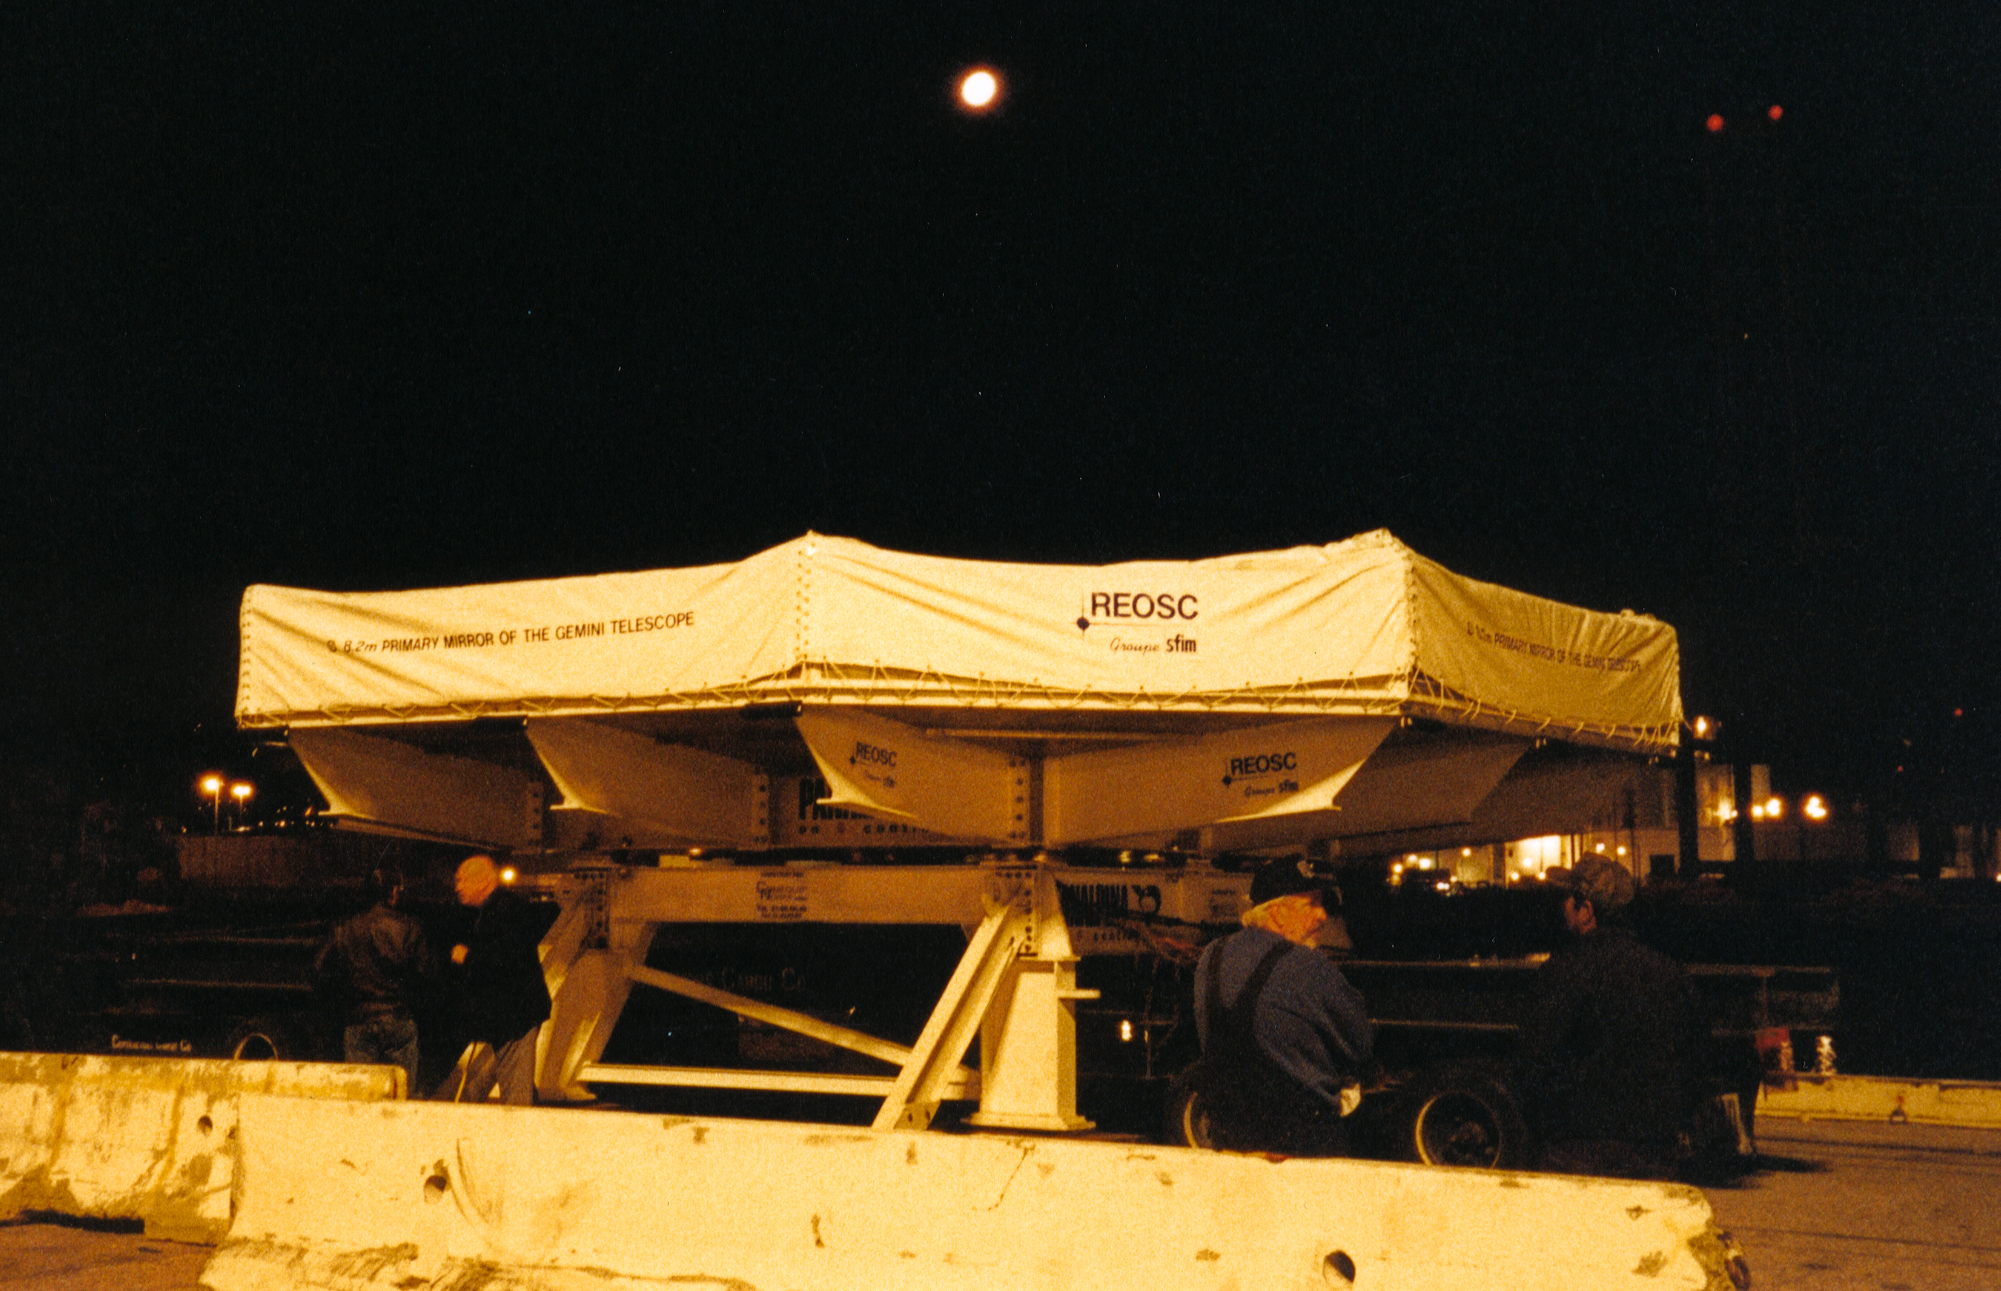

Gemini North primary mirror

A night-time shot of the first Gemini 8-meter mirror loaded for shipment, early in March of 1998.

Credit: NOIRLab/NSF/AURA